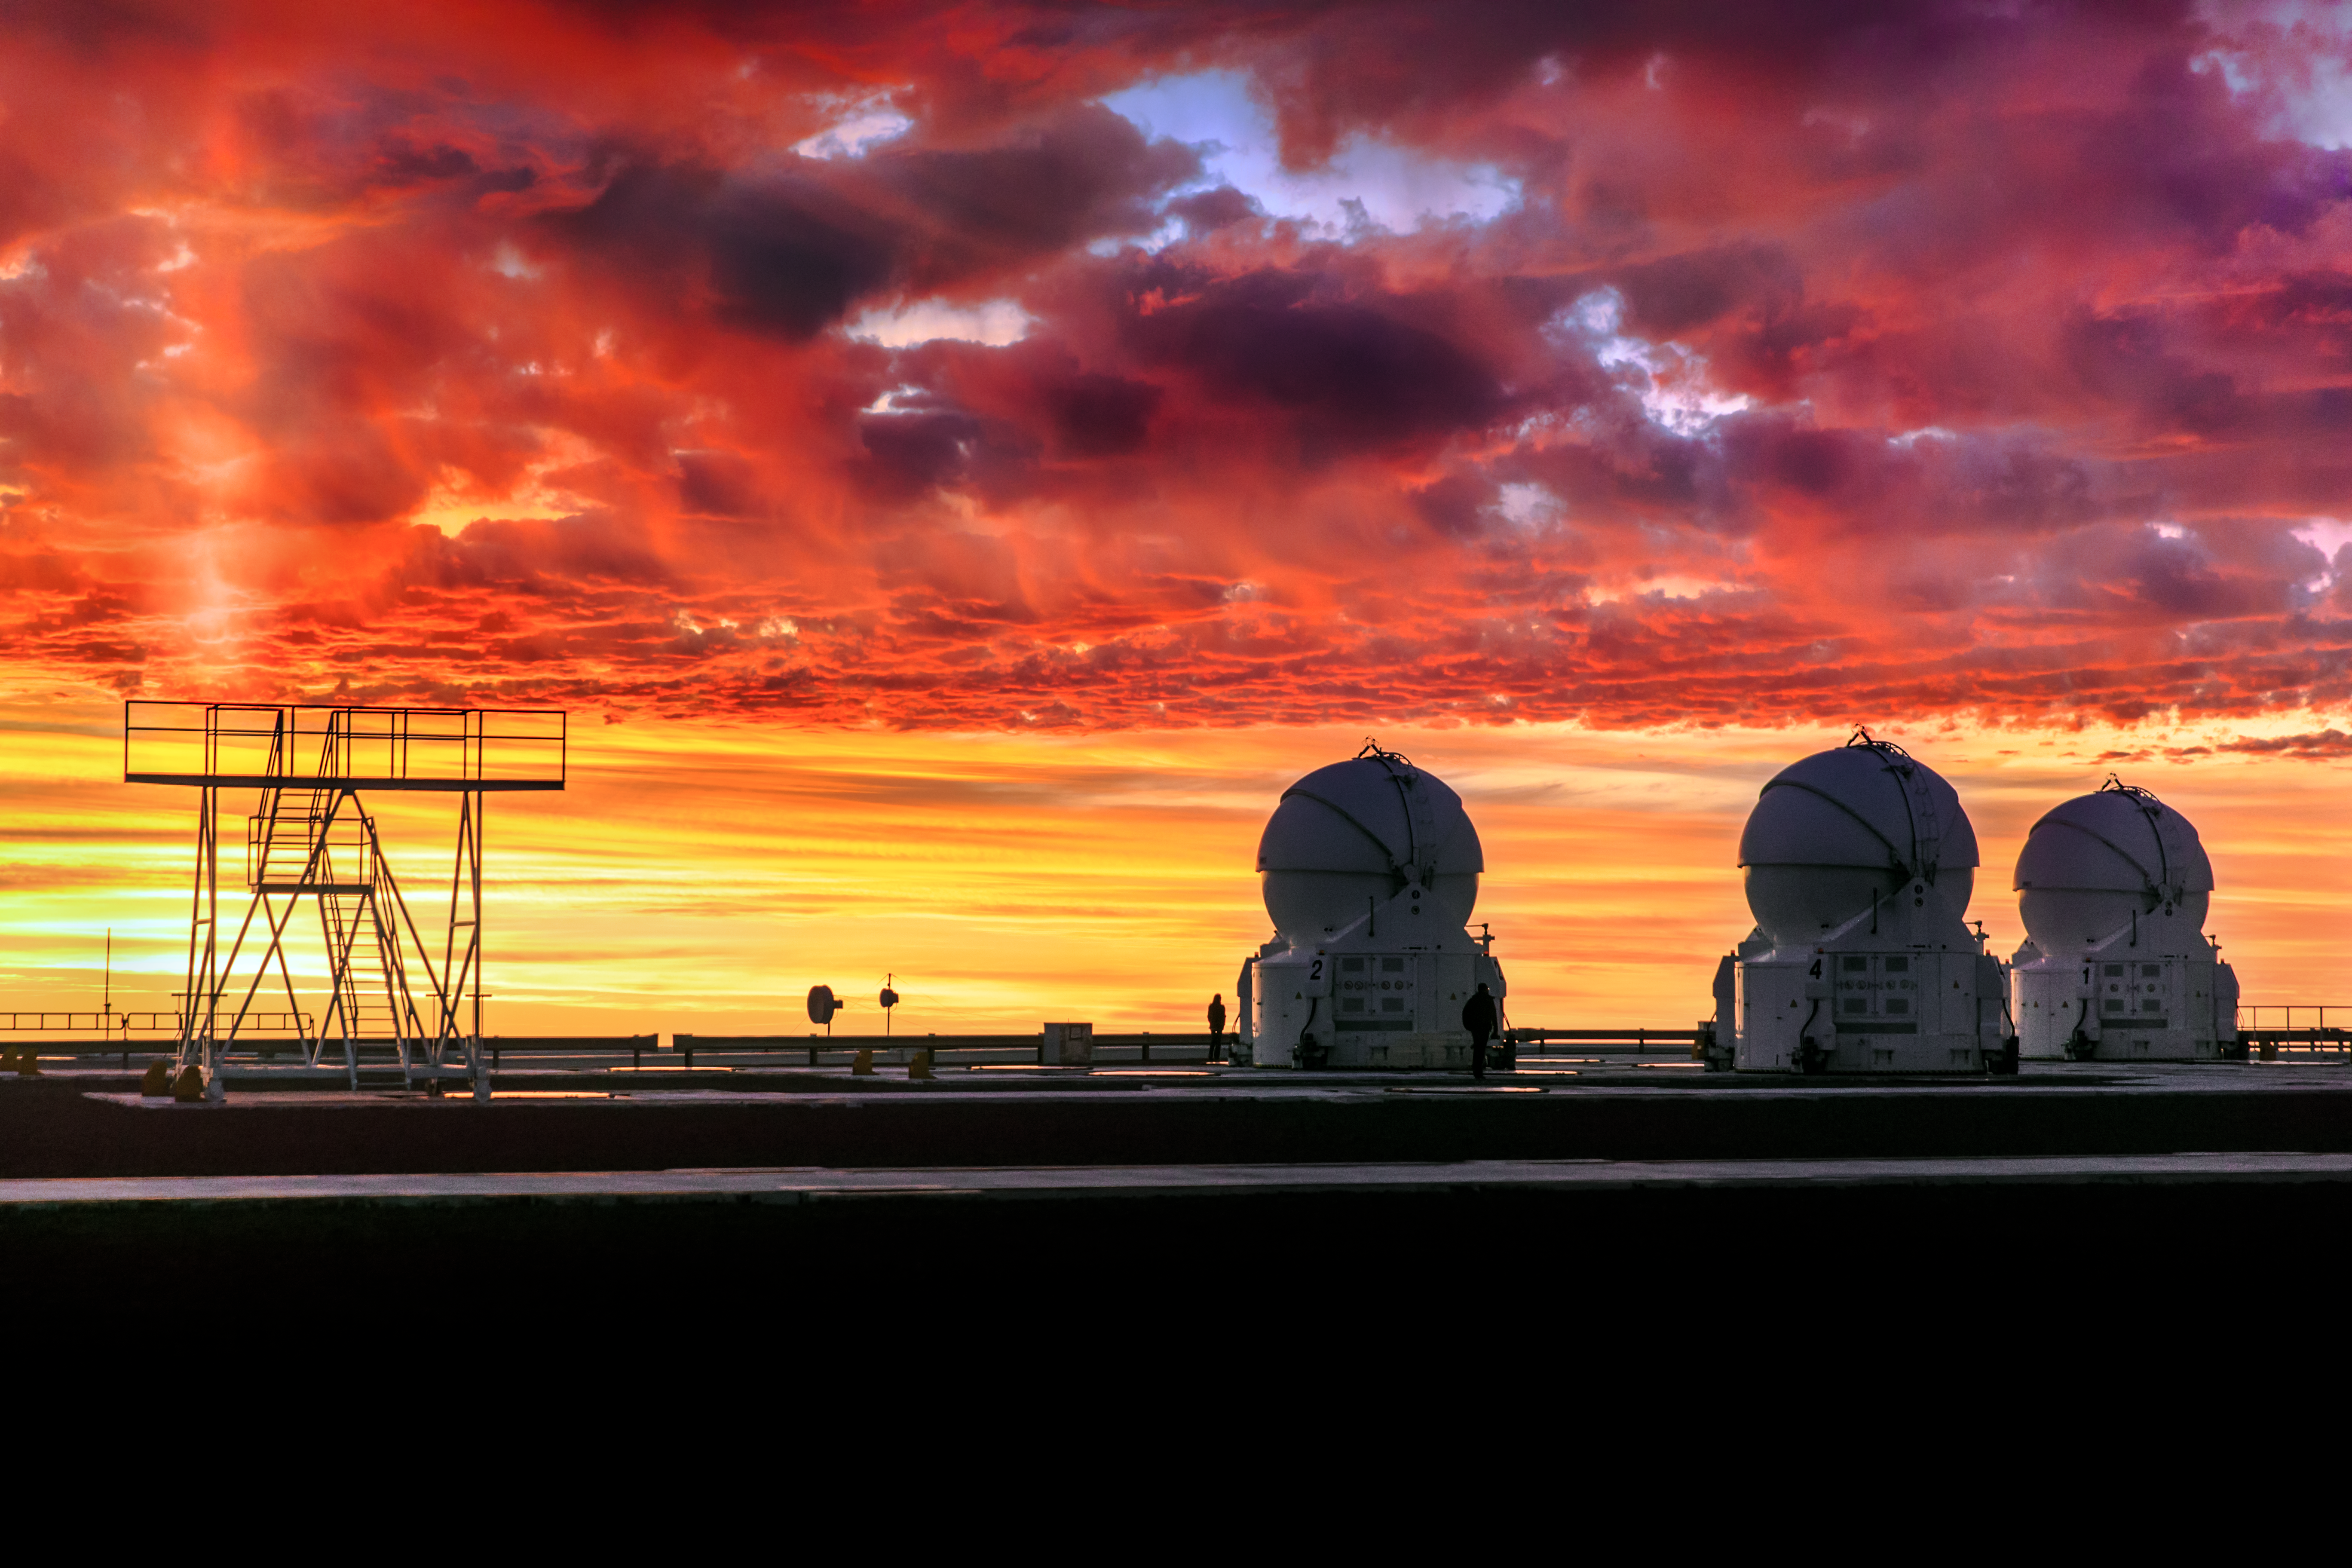

Red Sky at Night

Clouds may not be an astronomer’s best friend, but they are often a welcome sight for photographers in the rare moments when they grace the desert skies! This unusual scene shows a fiery sky above ESO’s Paranal Observatory in the dry Atacama Desert in Chile, home to the Very Large Telescope (VLT). The VLT comprises four Unit Telescopes, which are larger and squarer, and four smaller and rounder Auxiliary Telescopes, three of which can be seen here sitting quietly, their domes closed, towards the right of the frame.

The cloud is not the only atmospheric phenomenon visible here. On the left of the image, a bright shaft of light can be seen shooting upwards, creating an illuminated column. This is a sun pillar, and is caused by tiny particles of ice within the atmosphere that reflect ambient light. These columns usually appear just above or below a bright source of light — in this case the setting Sun is the source — sending a beam upwards into the evening sky.

Credit: ESO/M. Claro